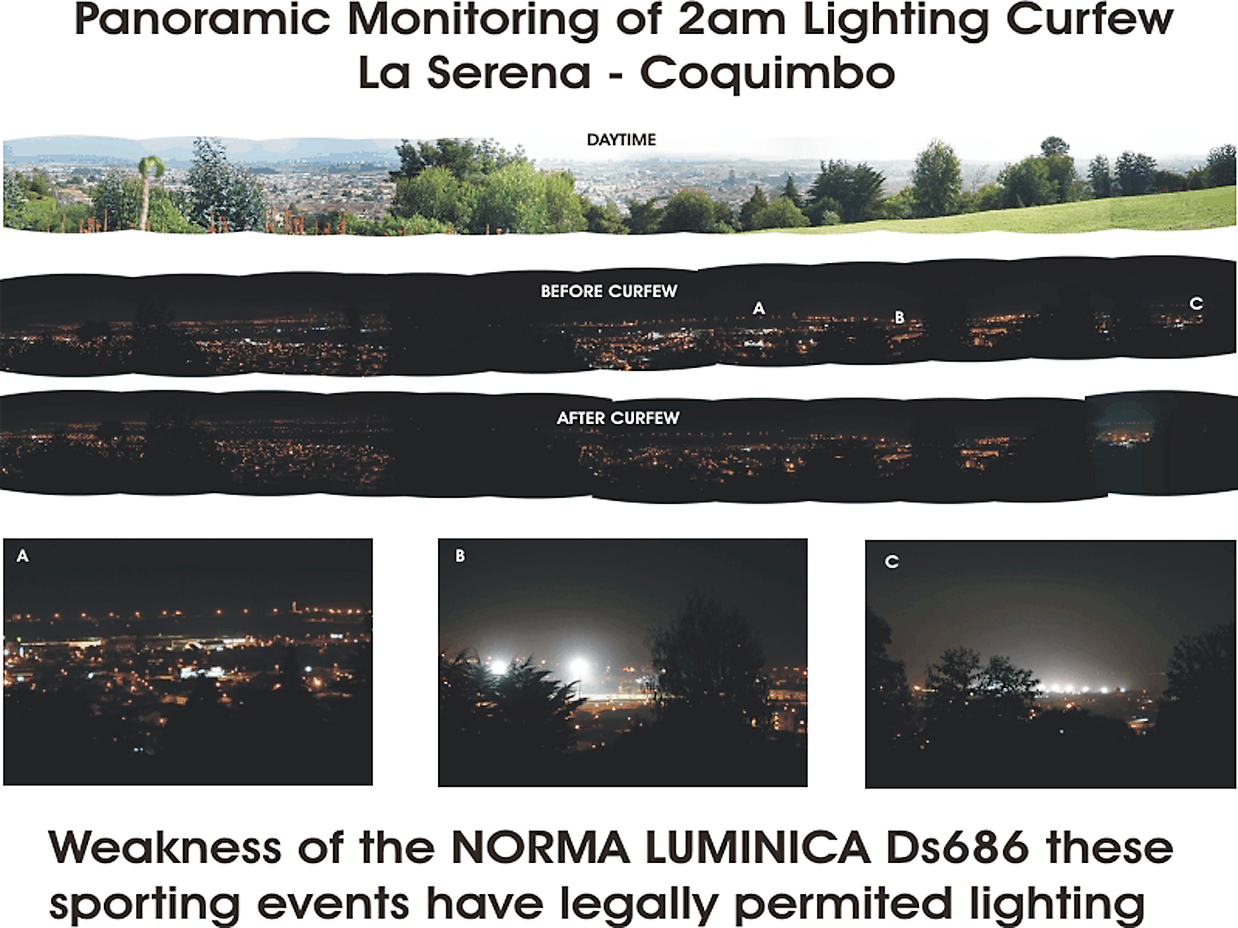

Light pollution at CTIO under the new law

The top three panels show panoramic monitoring of the 2am lighting curfew results in La Serena. The three panels across the bottom show the light pollution from legally permitted lighting for sporting events, a weakness of the national law (Norma Luminica DS686).
See the September 2003 NOAO Newsletter (currently only available in PDF format).

Credit: NOIRLab/NSF/AURA